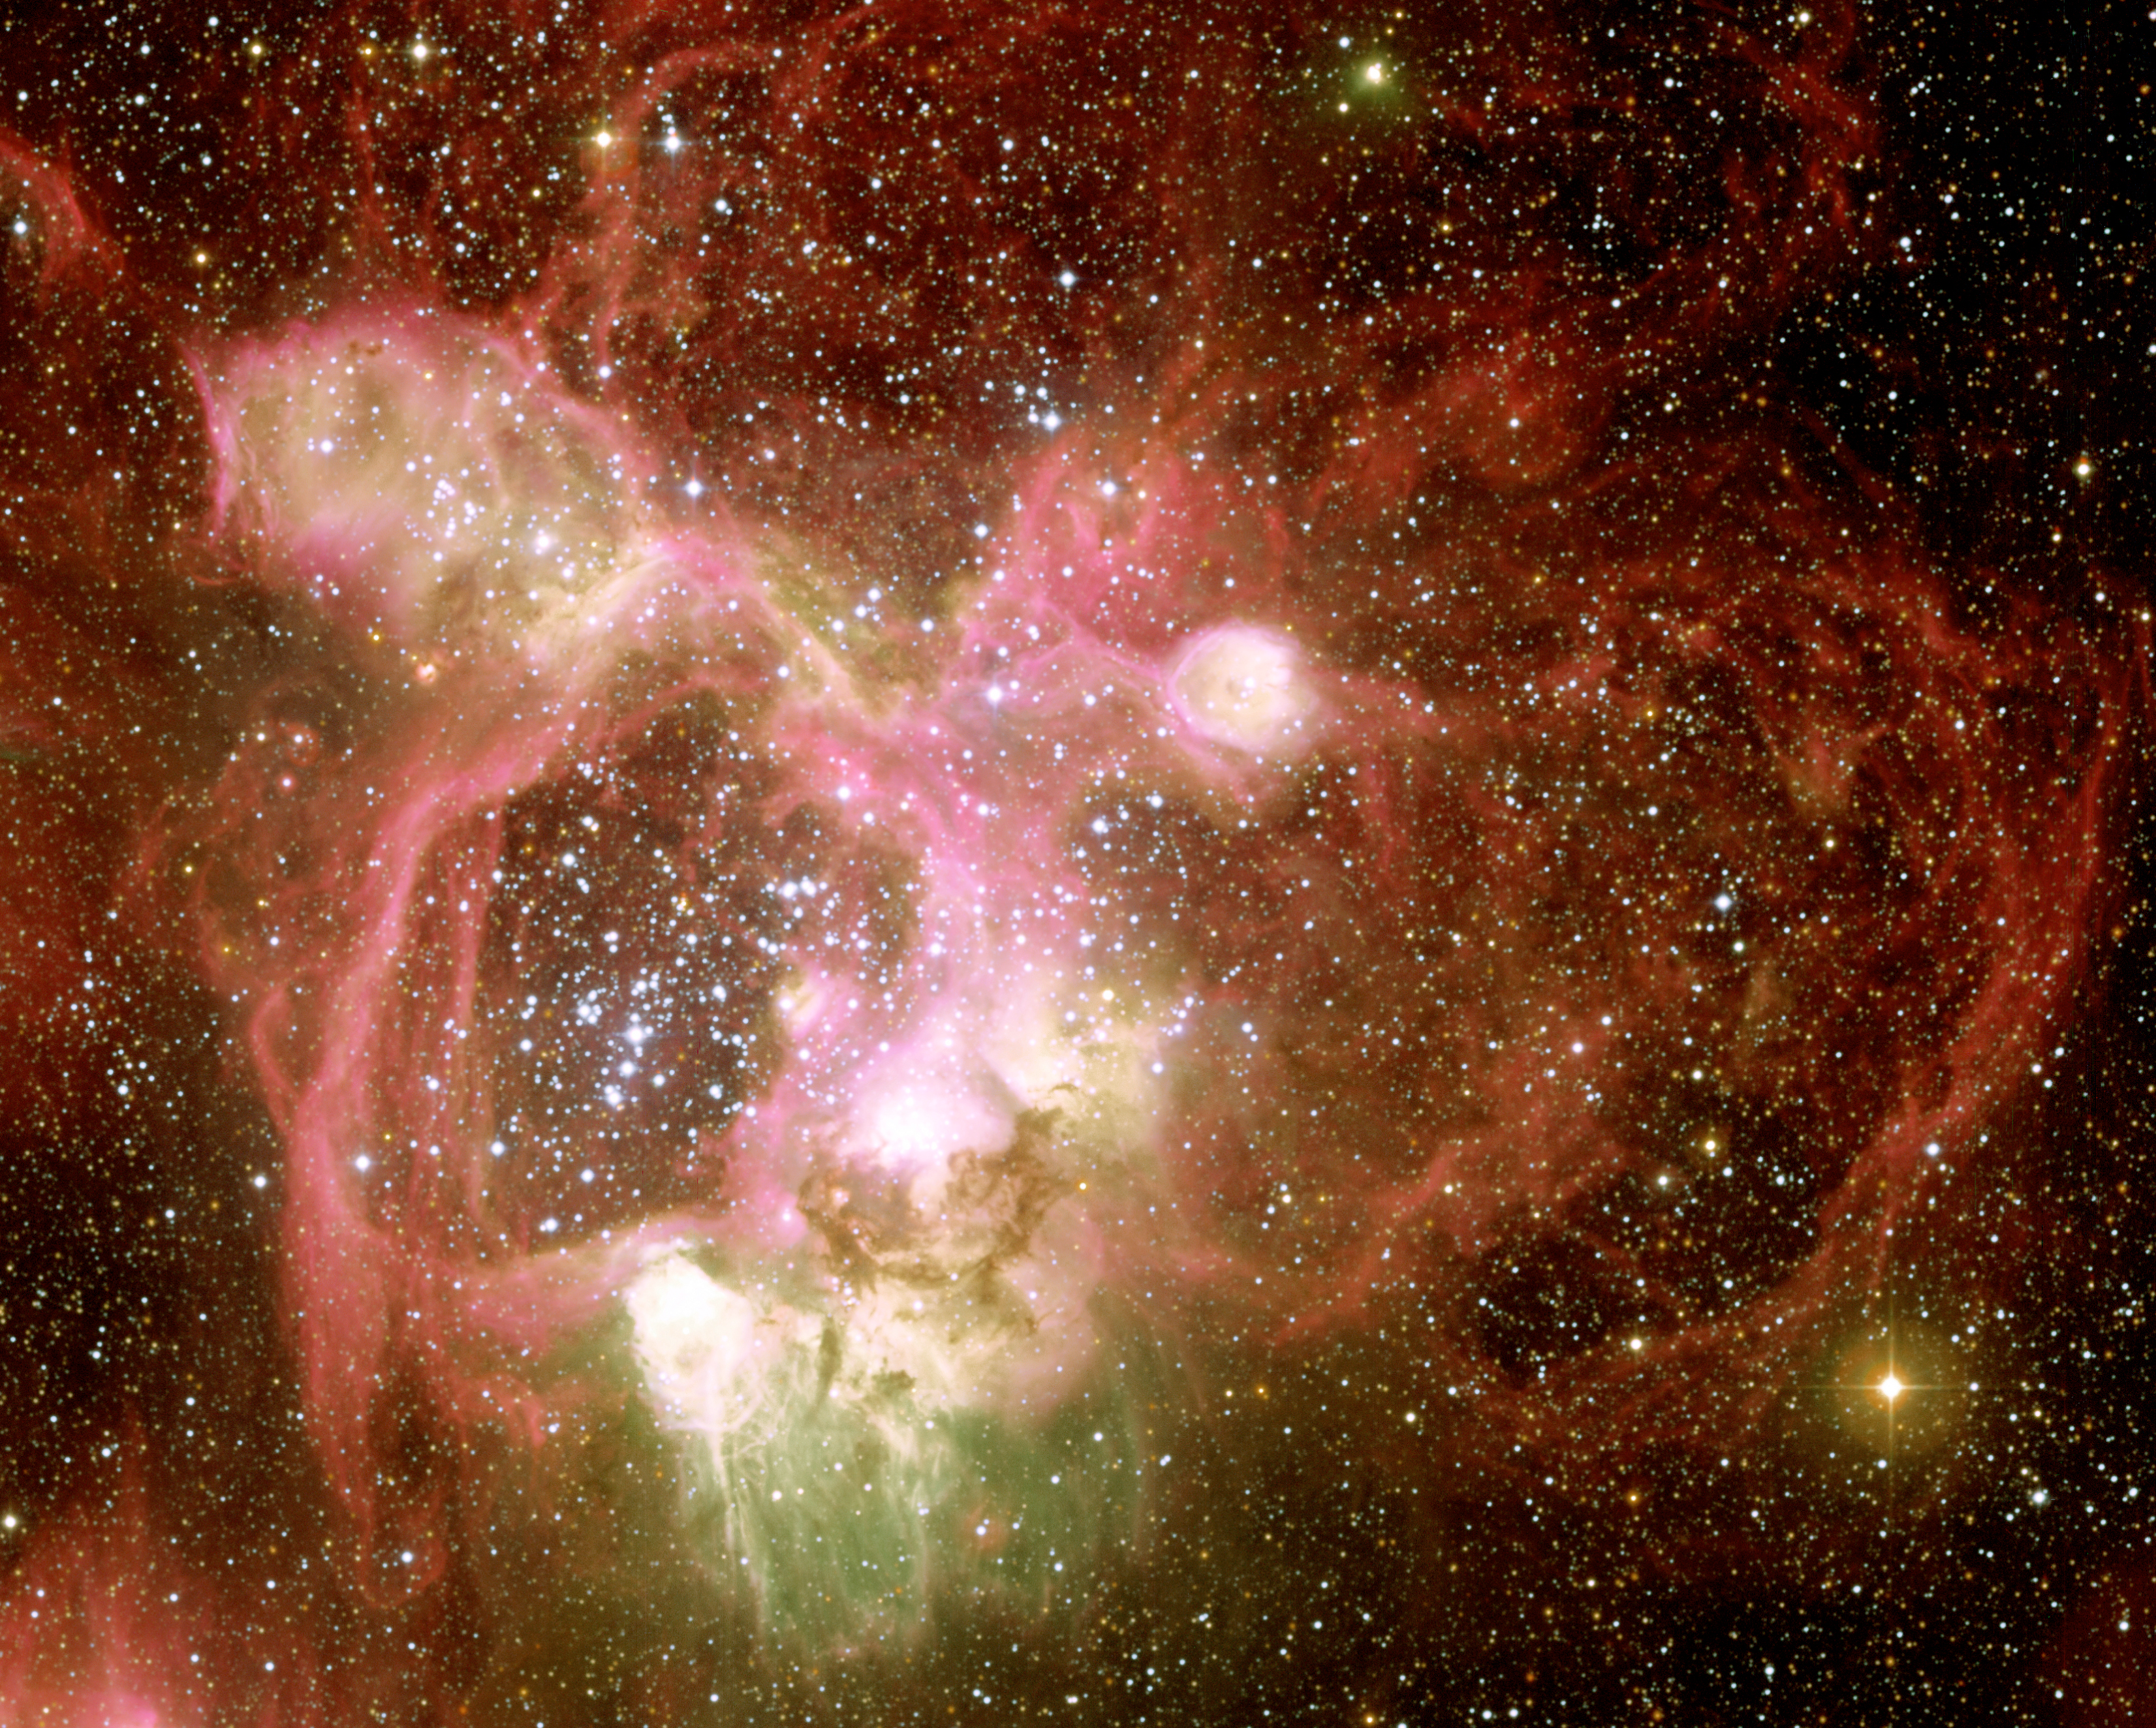

N44 in the Large Magellanic Cloud (central region)

The centre of the associated nebular complex N44 in the Large Magellanic Cloud in more detail. The field size is 8.5 x 8.5 square arcminutes. North is up and East is left.

Credit: ESO